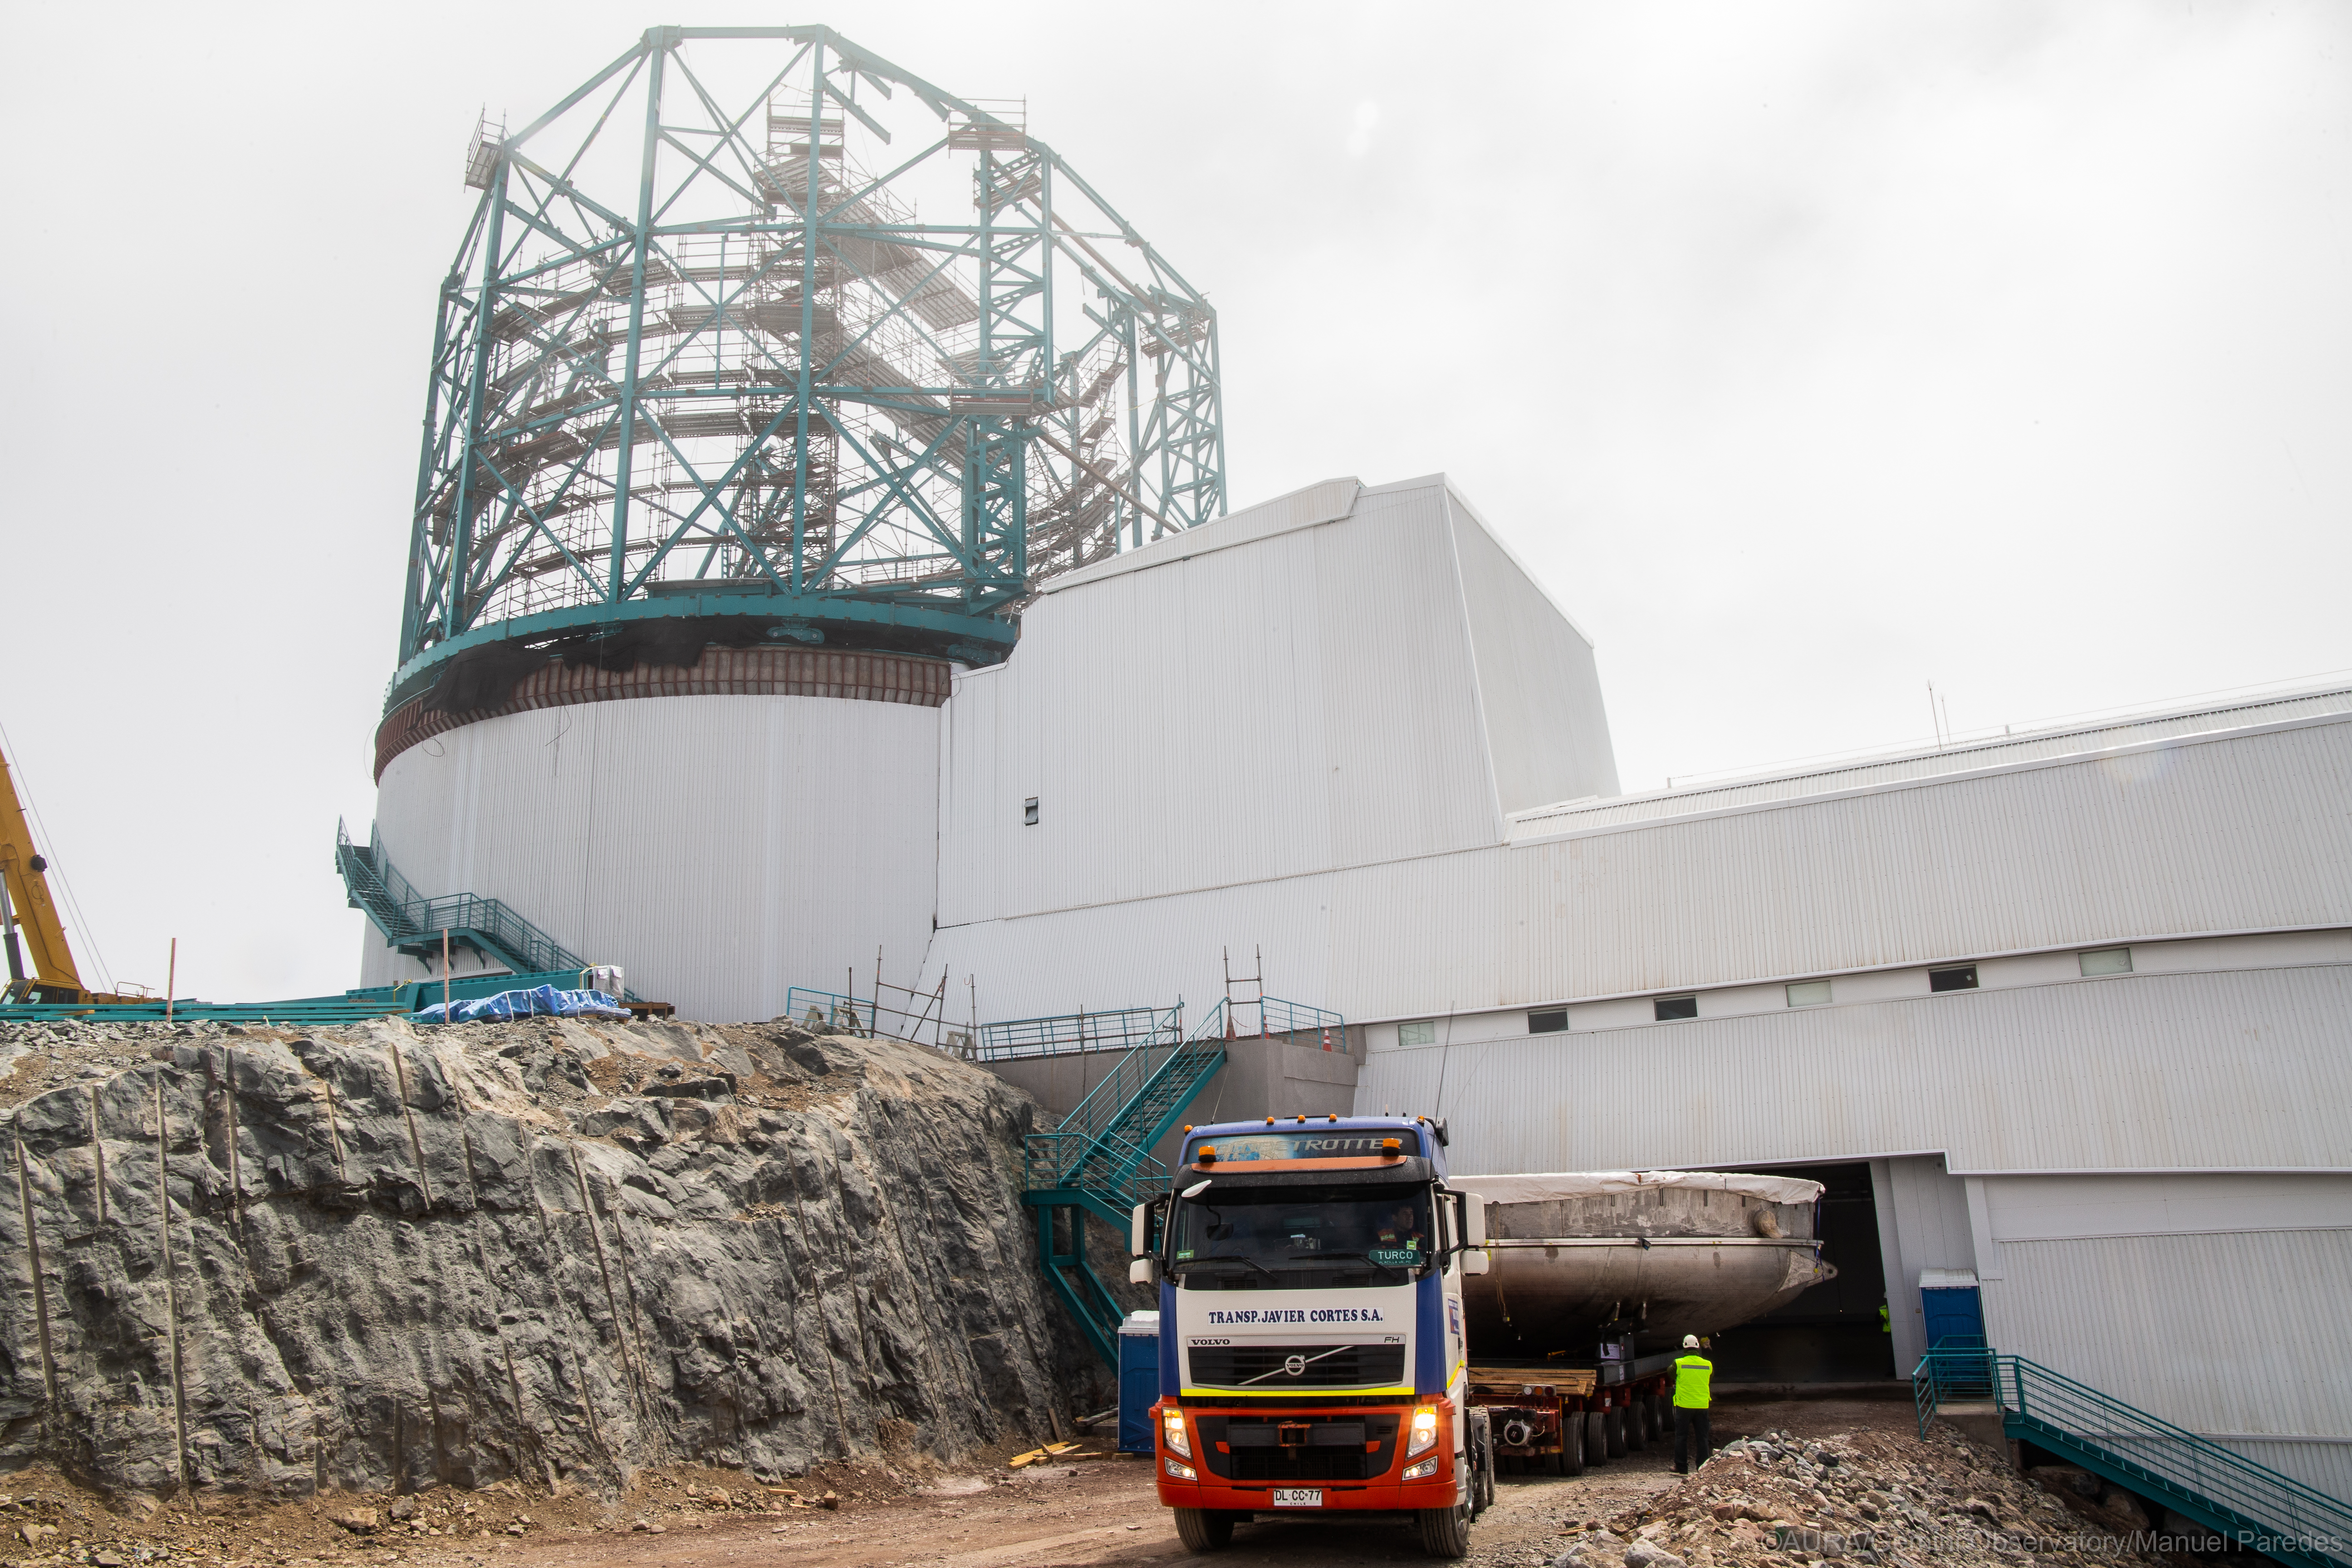

LSST Coating Chamber Arrival

November 11, 2018 - The Coating Chamber for the Large Synoptic Survey Telescope (LSST) arrived on the summit of Cerro Pachón, safely completing a 15 week journey from Deggendorf, Germany, where it was constructed. The 128-ton Coating Chamber is the largest single piece of equipment to arrive at the LSST observatory site to date, and will soon be joined by the Telescope Mount Assembly (TMA), from Spain, and the 8.4-meter Primary/Tertiary (M1M3) Mirror, from the United States, which are expected to arrive in 2019.

Credit: Rubin Observatory/NSF/AURA